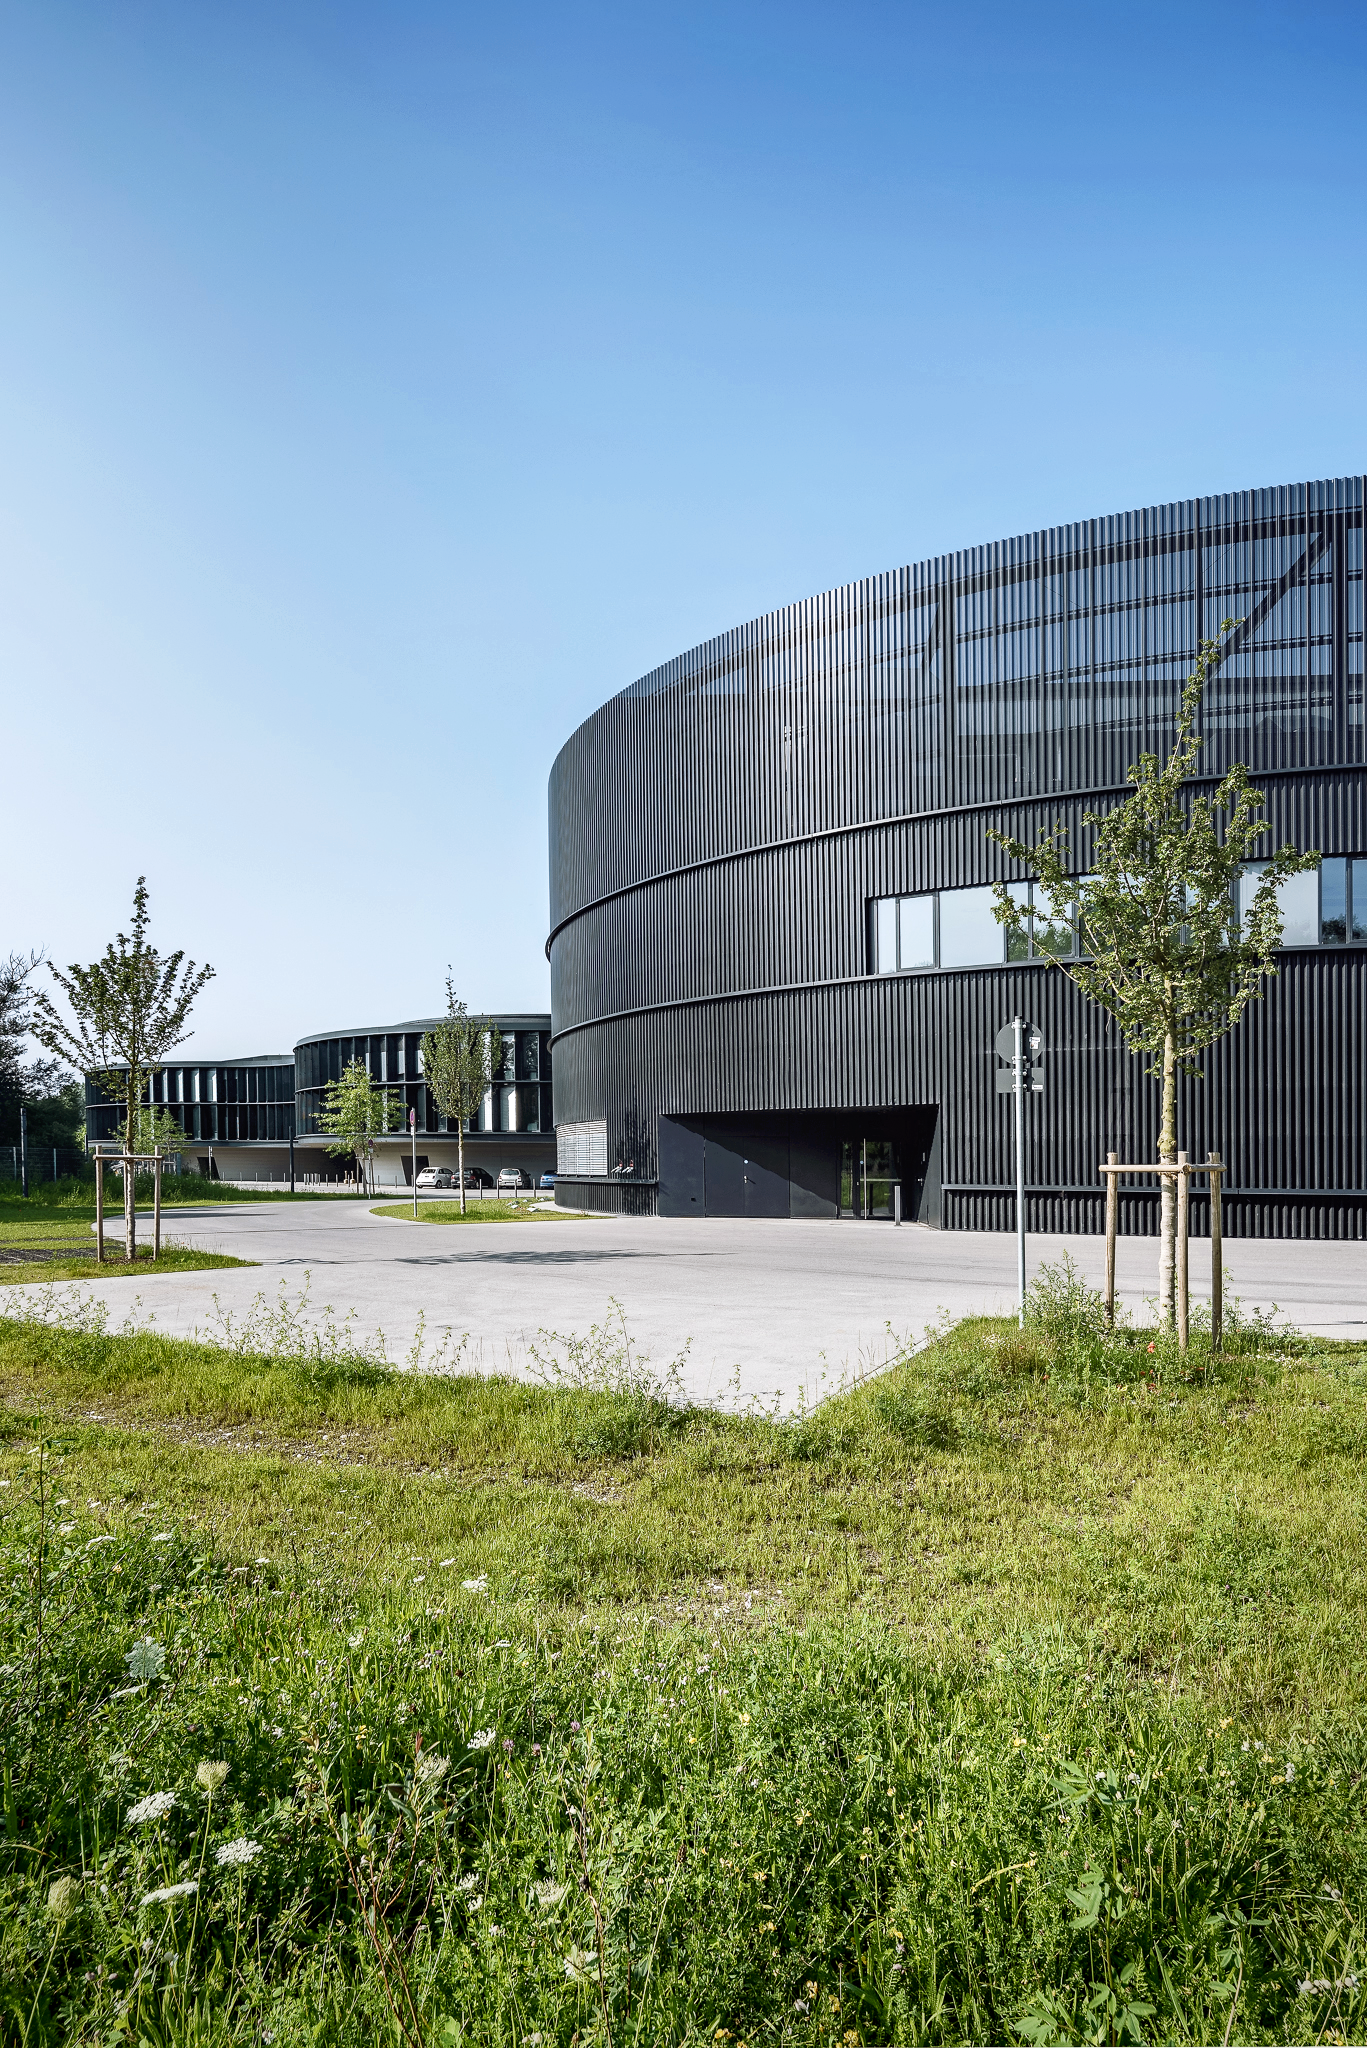

ESO Headquarters

In the foreground a part of the new, cylindrical technical building at the ESO Headquarters in Garching, is visible. In the background the new office building can be seen.

Credit: Aldo Amoretti, San Remo